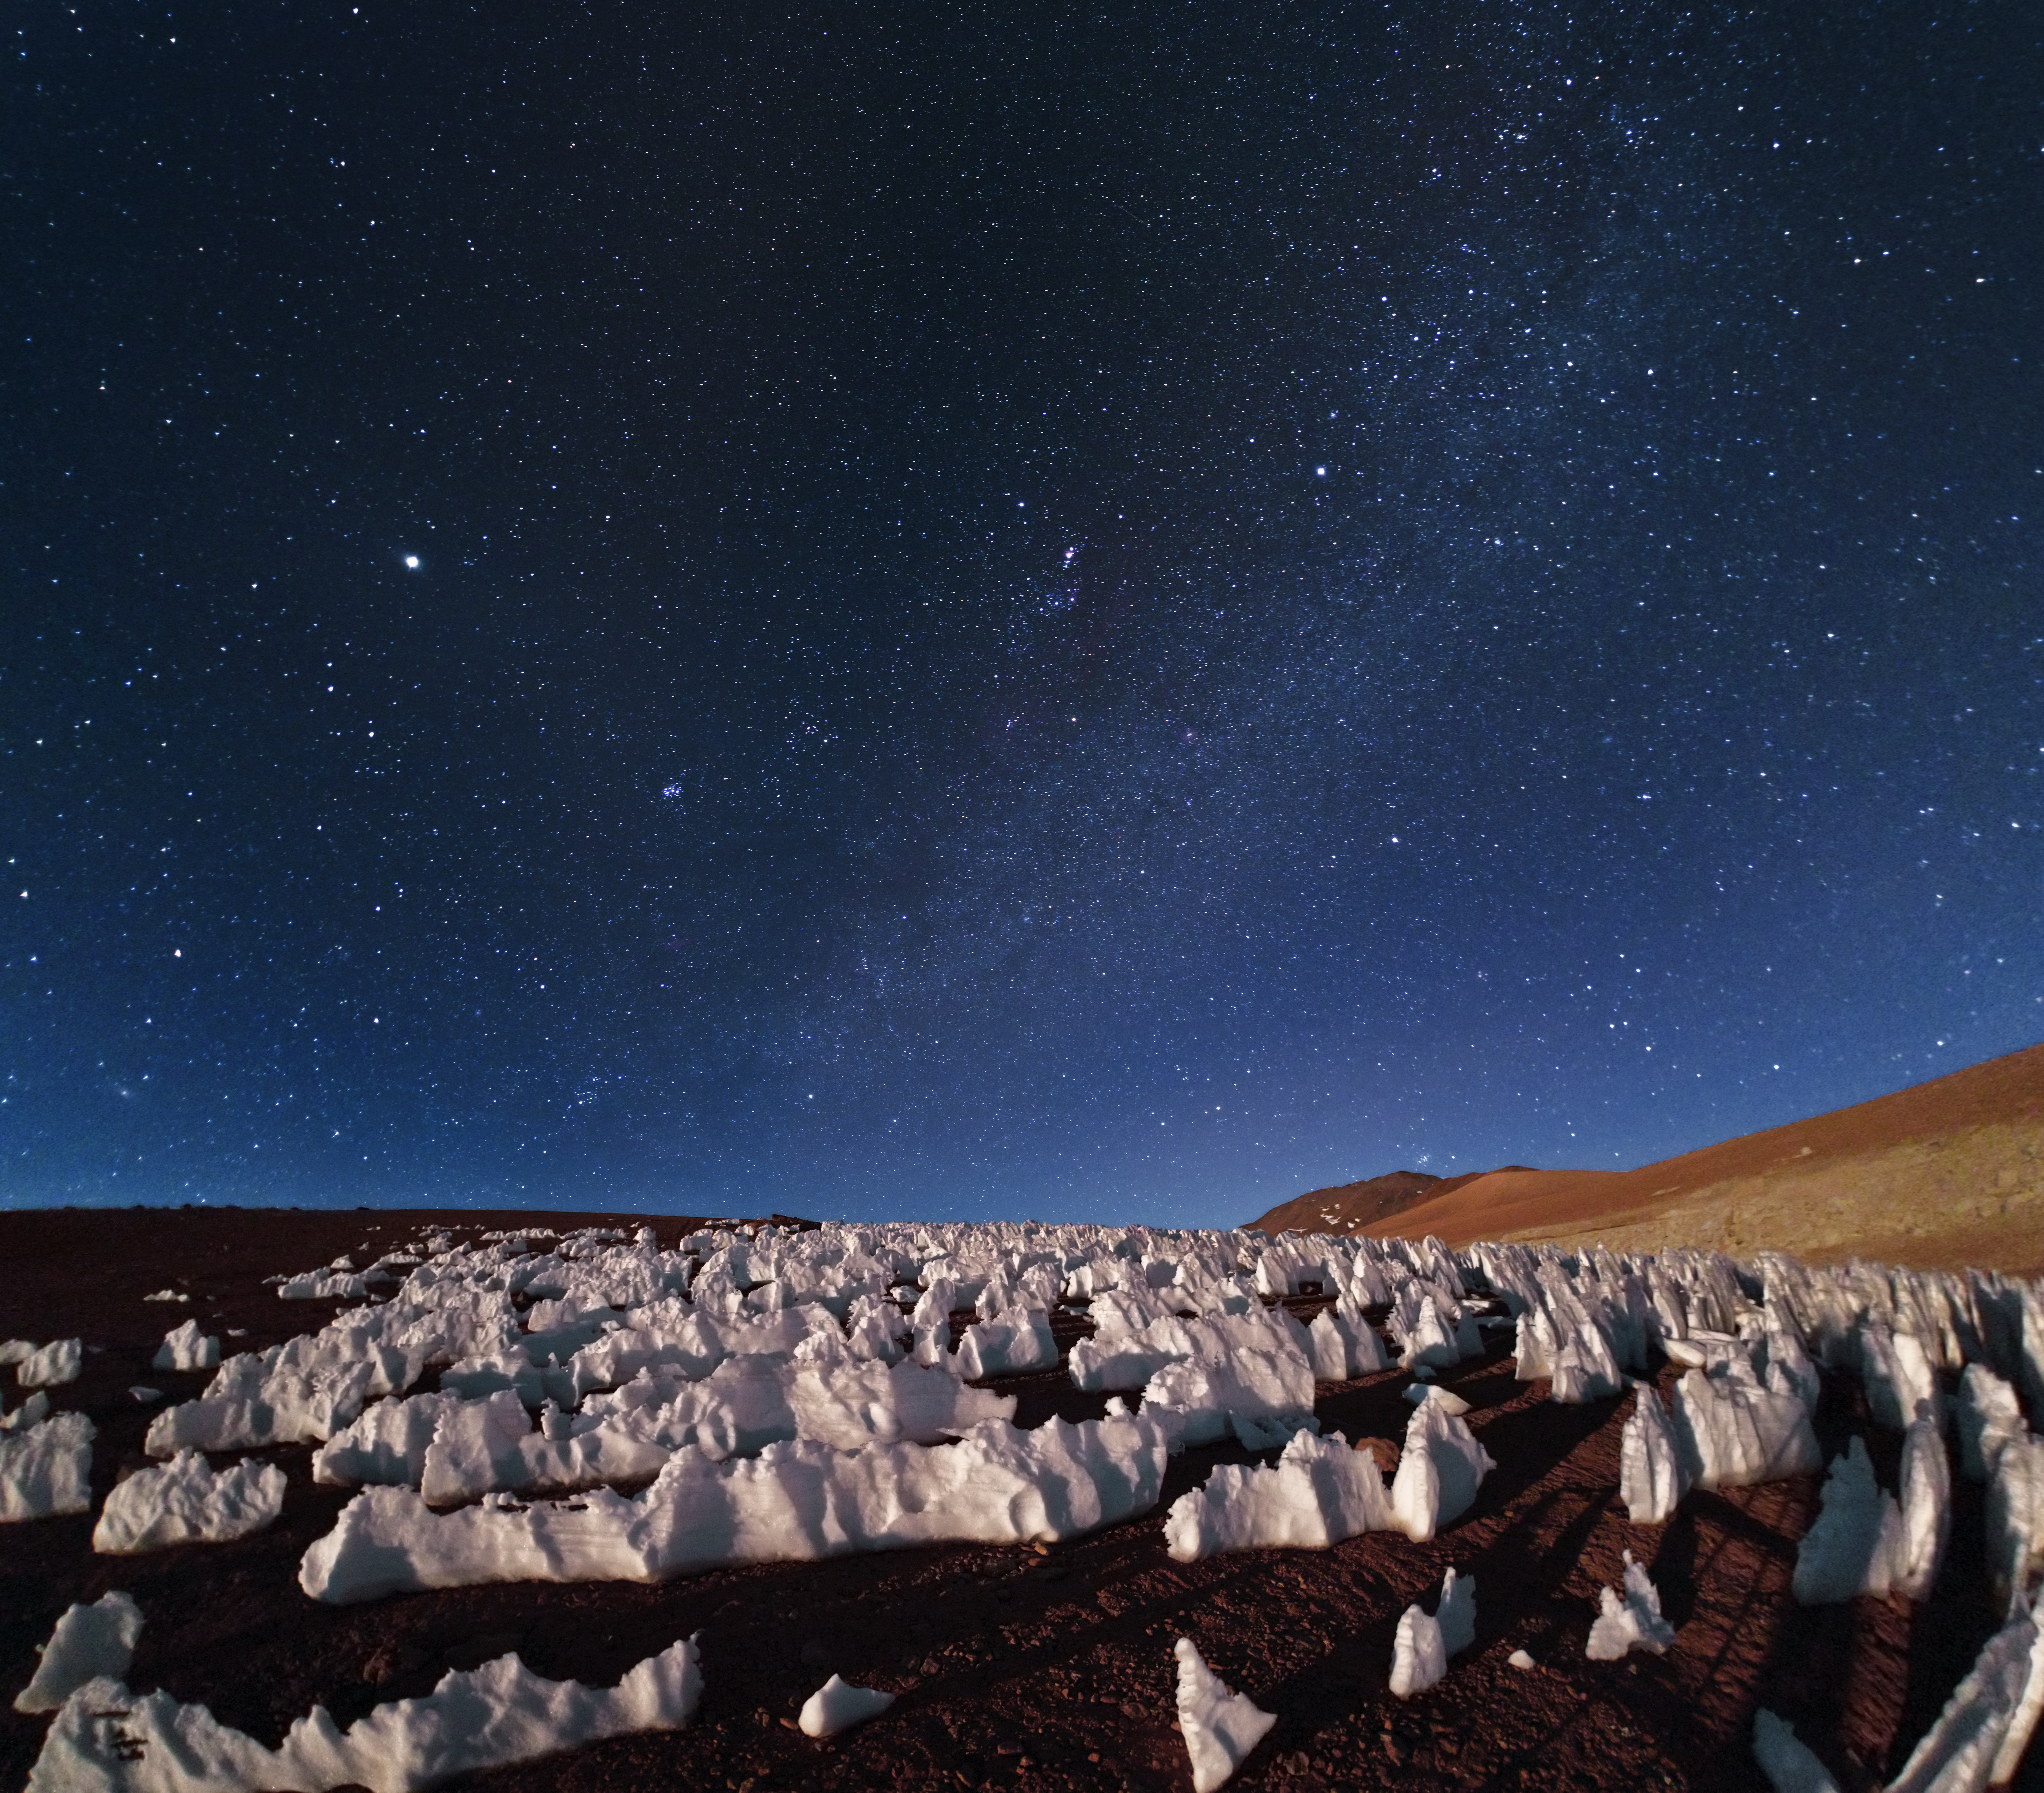

Icy blue, glistening view of Chajnantor

This image taken by ESO Photo Ambassador, Babak Tafreshi, shows penitentes (ice formations) at the southern end of the Chajnantor plain in Chile. Penitentes are a snow formation found at high altitudes. They take the form of tall thin blades of hardened snow or ice, closely spaced with the blades oriented towards the general direction of the Sun.

Credit: ESO/B. Tafreshi (twanight.org)